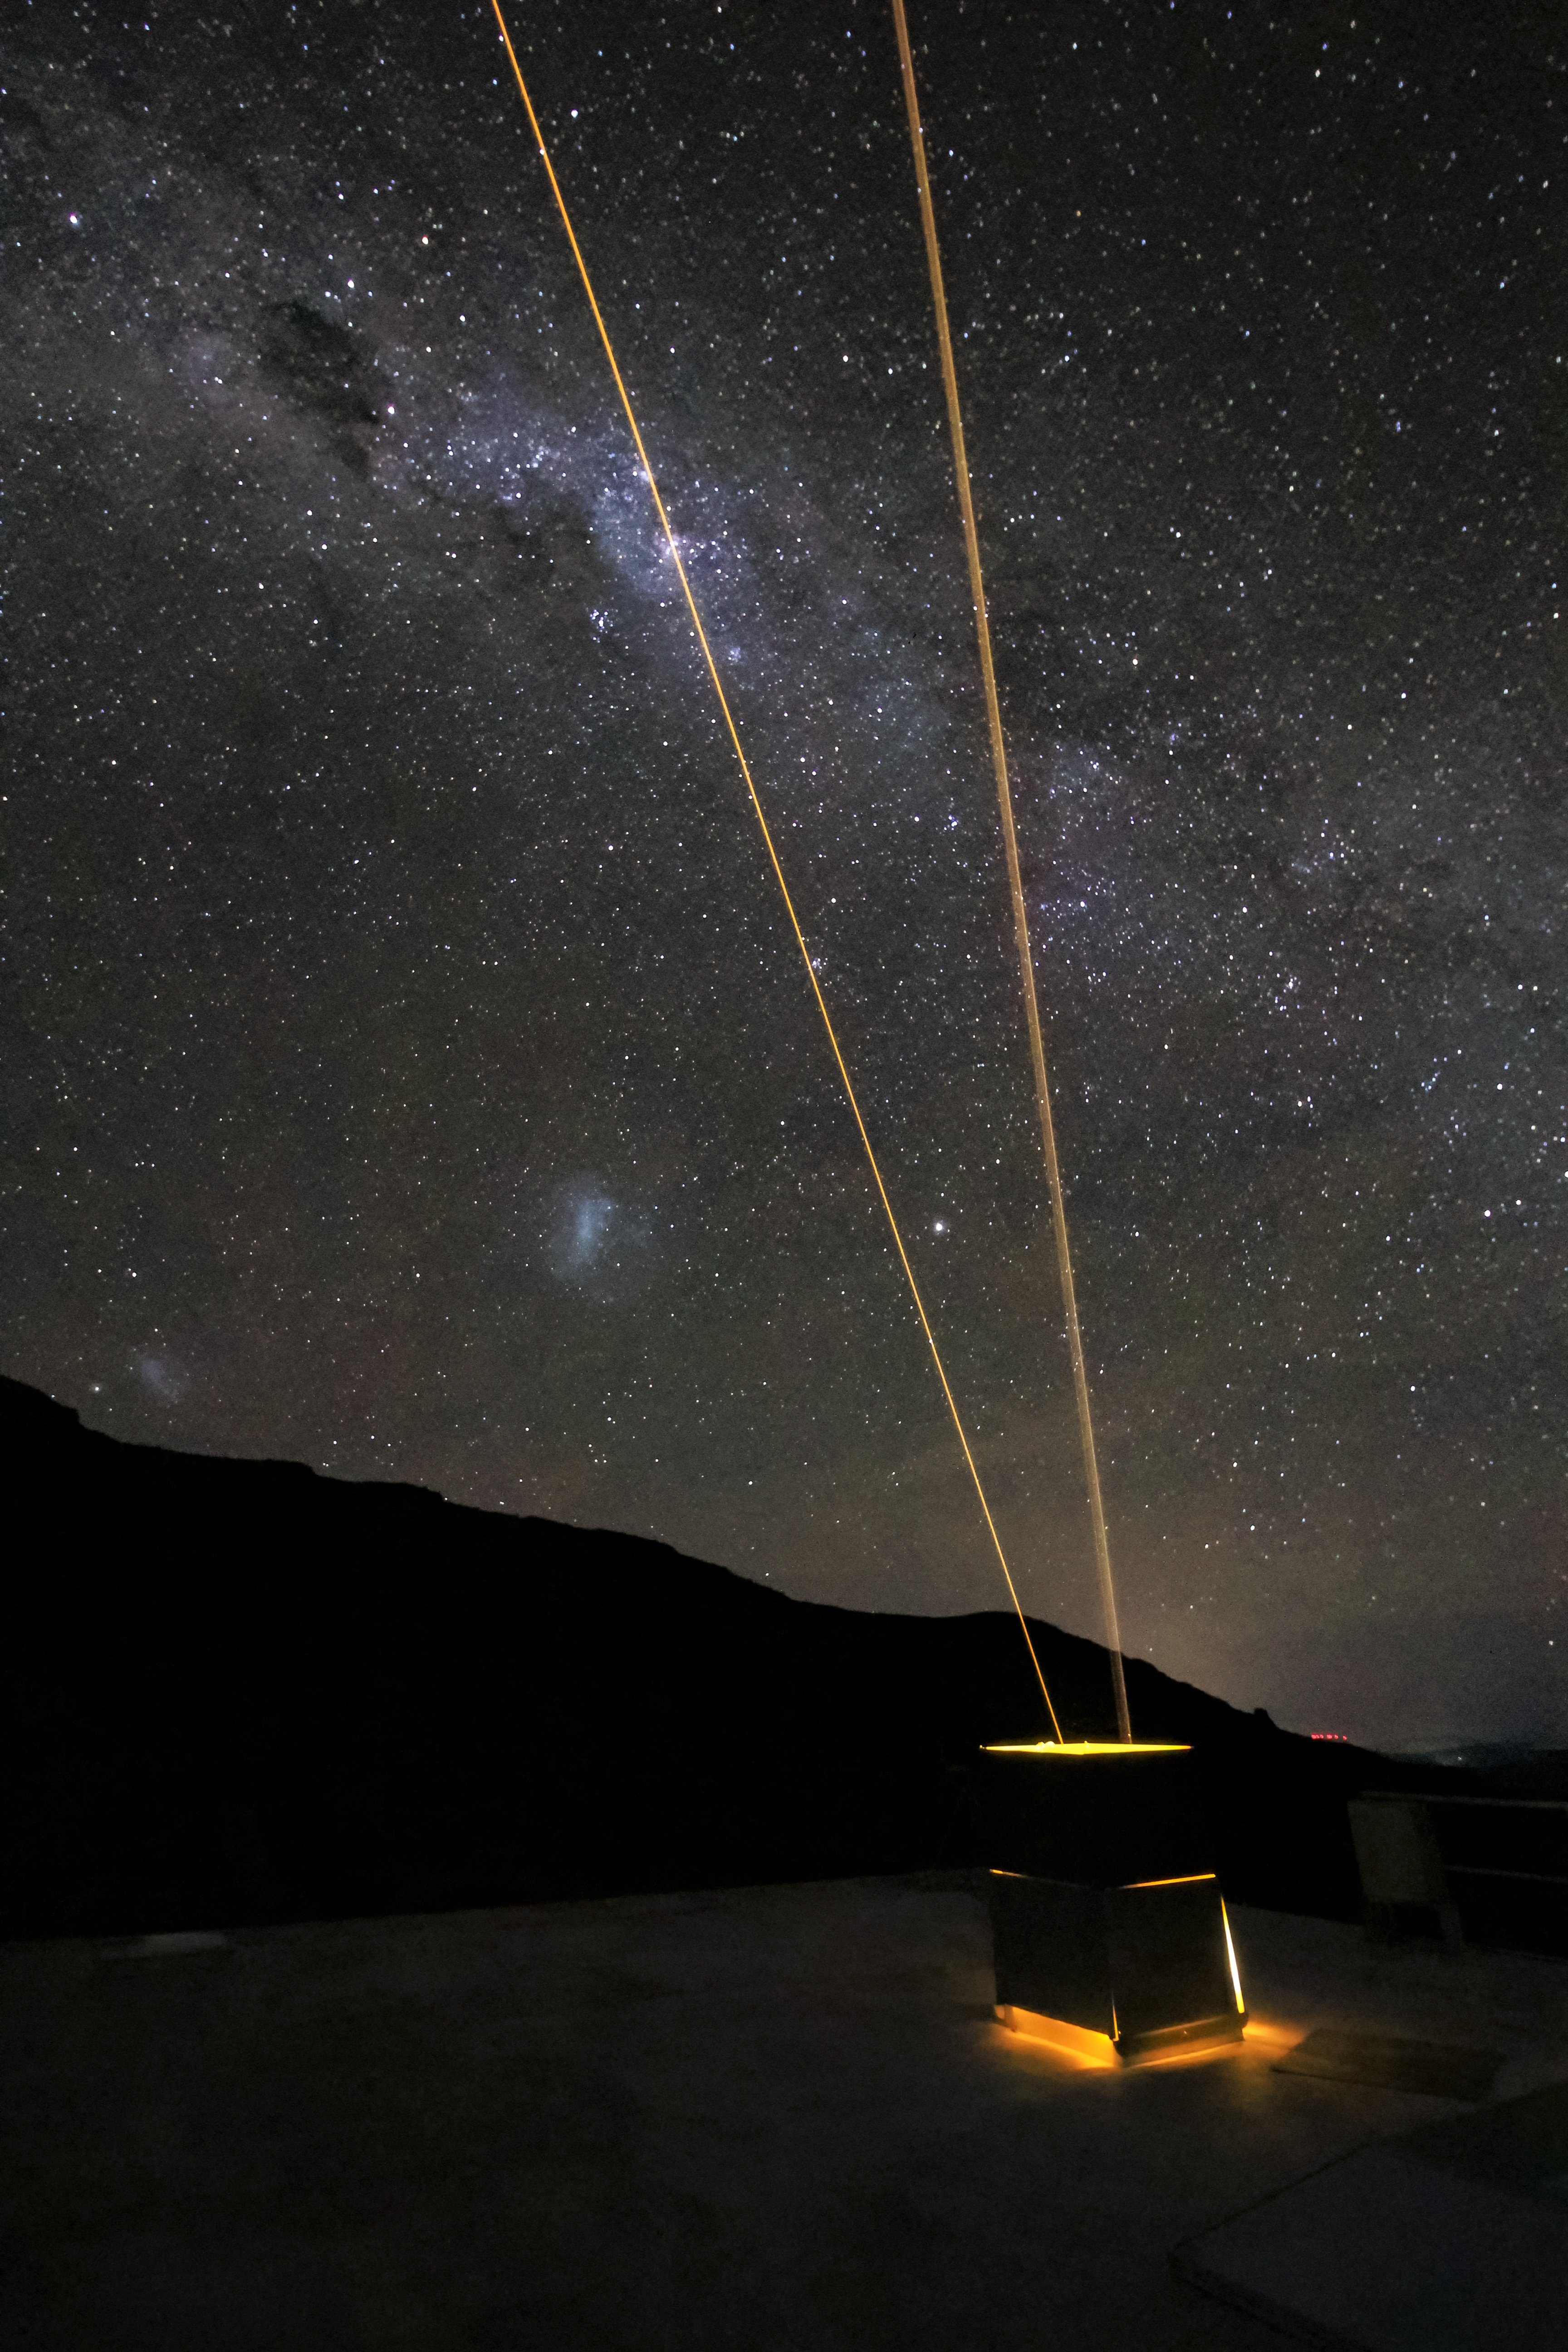

Andes Lidar Observatory at Night

One of Andes Lidar Observatory’s major roles is to characterize gravity waves.

Credit: NOIRLab/AURA/NSF/J. Fuentes